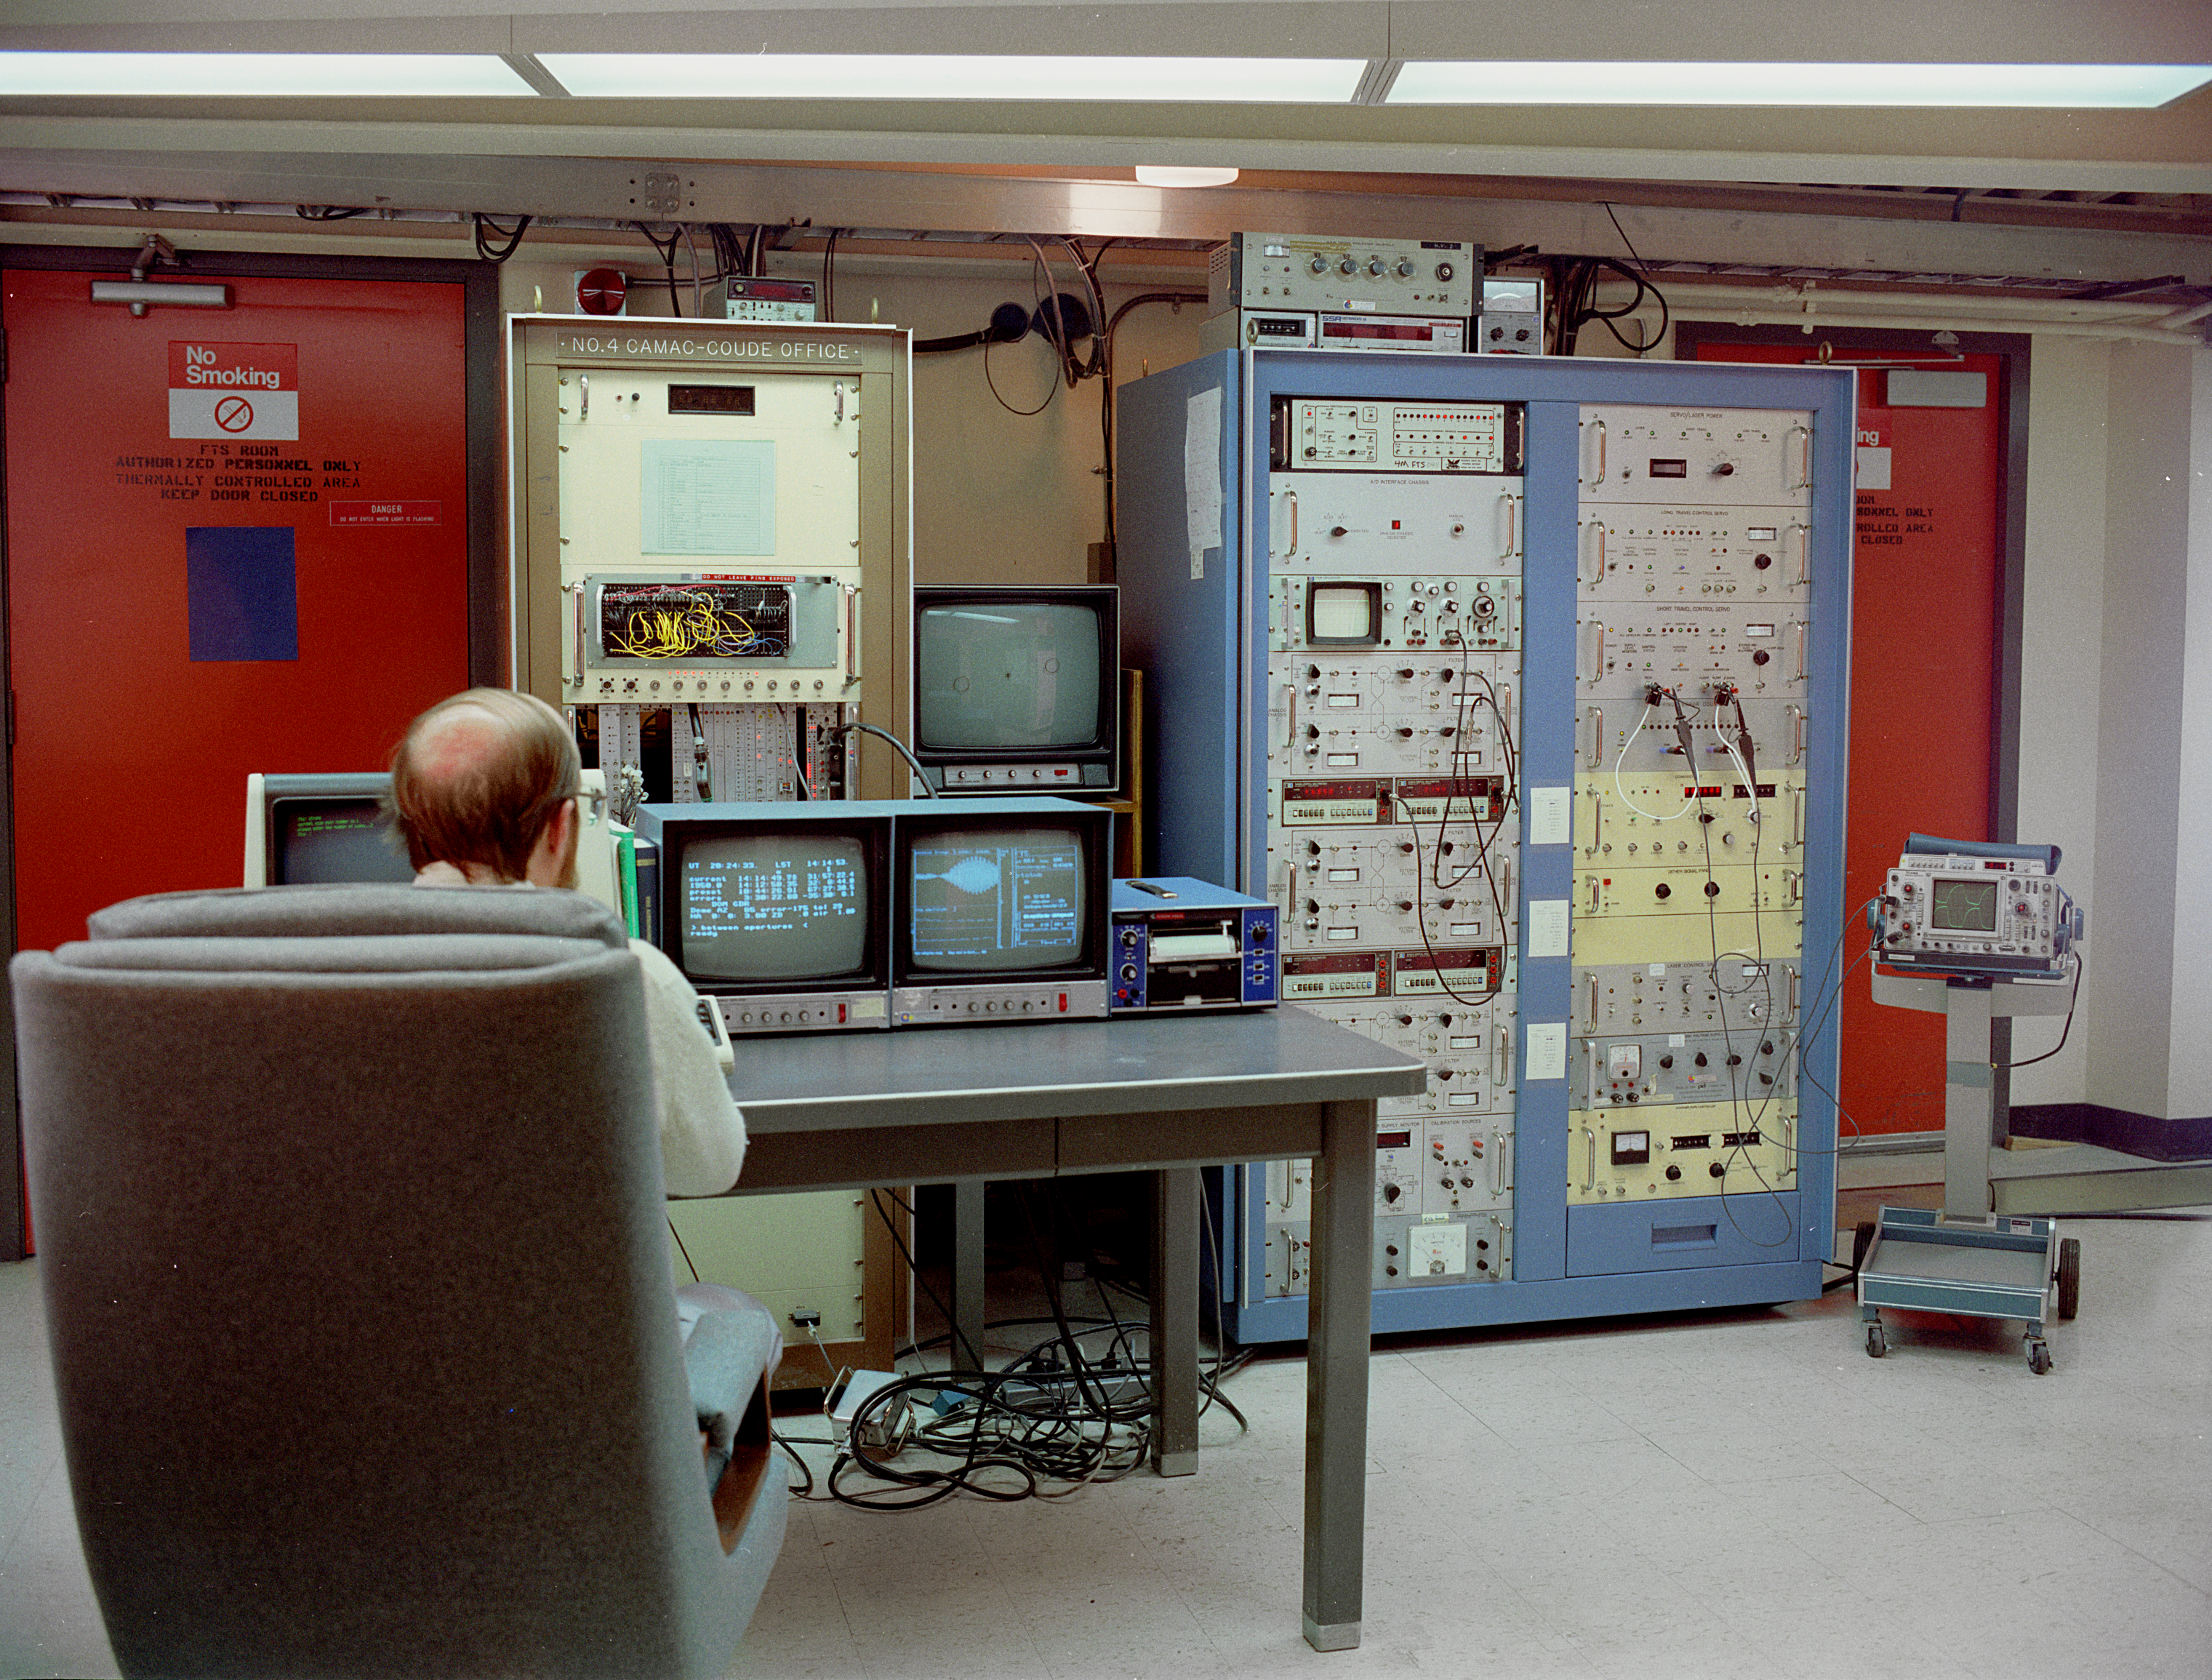

KPNO 4-meter FTS control room

The control room for the Fourier Transform Spectrograph, an early and very innovative infrared spectrograph used at the Mayall 4-meter telescope at the Kitt Peak National Observatory near Tucson, Arizona. Dr Ken Hinkle is in the operator's chair. Photograph by Mark Hanna, 1990. This pioneering instrument was only recently superseded, after many years of reliable service, by the Phoenix spectrograph.

Credit: Mark Hanna/NOIRLab/NSF/AURA/